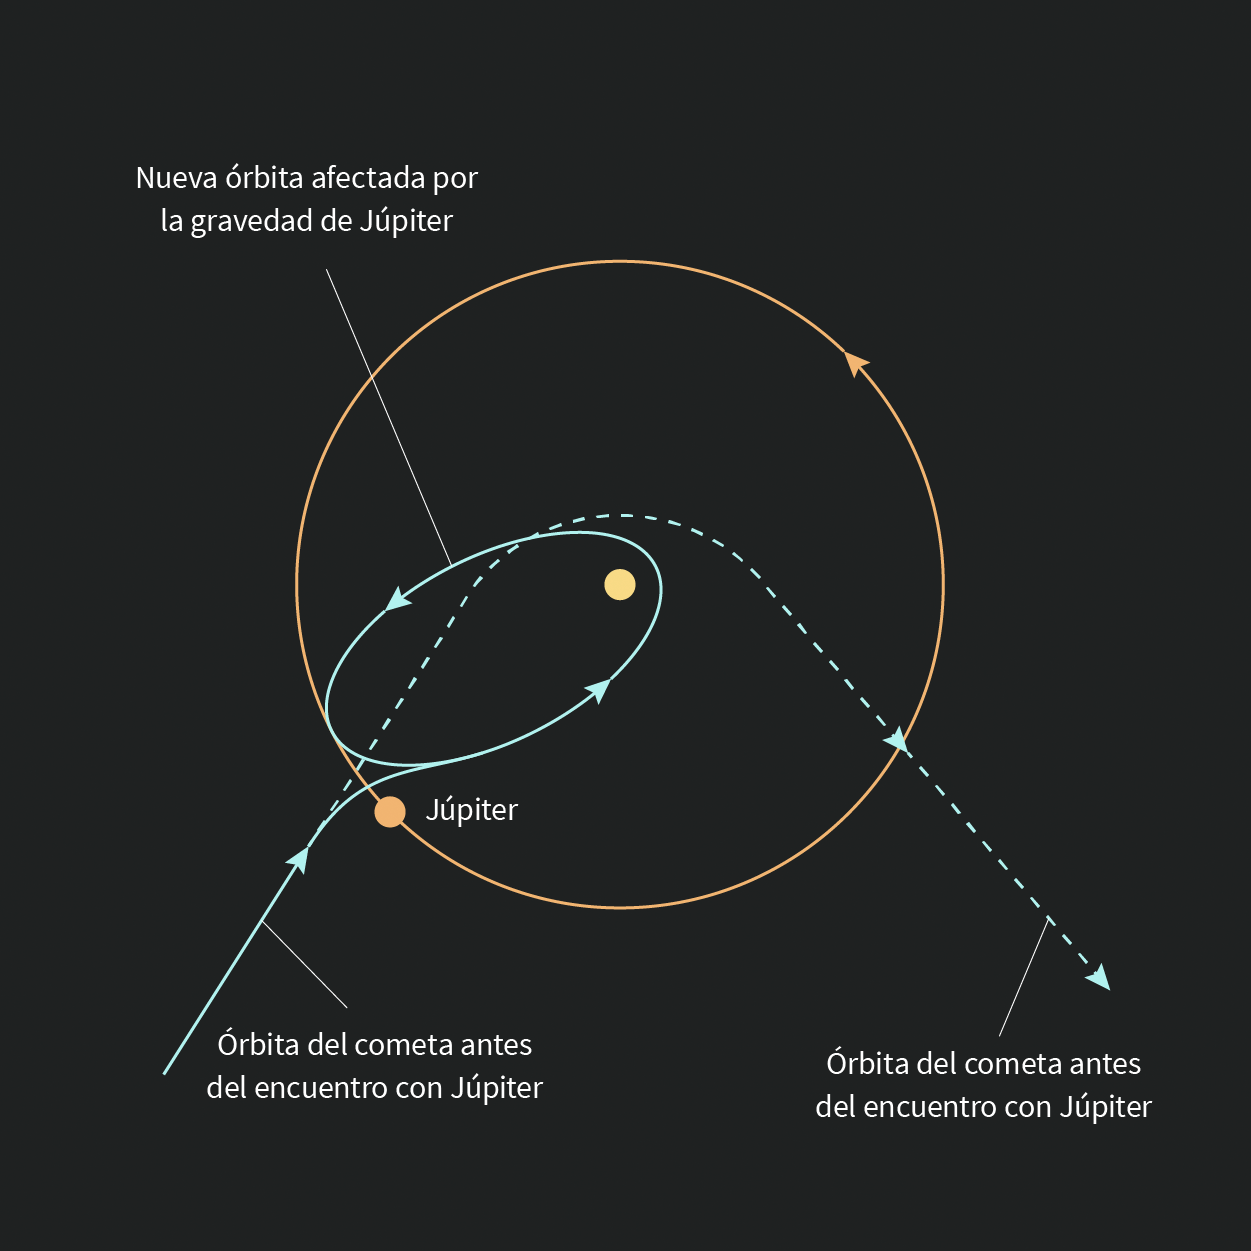

Interactions Between Object Graphic

Una ilustración que muestra cómo la gravedad de Júpiter podría afectar la órbita de un cometa.

An illustration that shows how one Comet's orbit could be affected by Jupiter's gravity.

Credit: Rubin Obs./NOIRLab/NSF/AURA